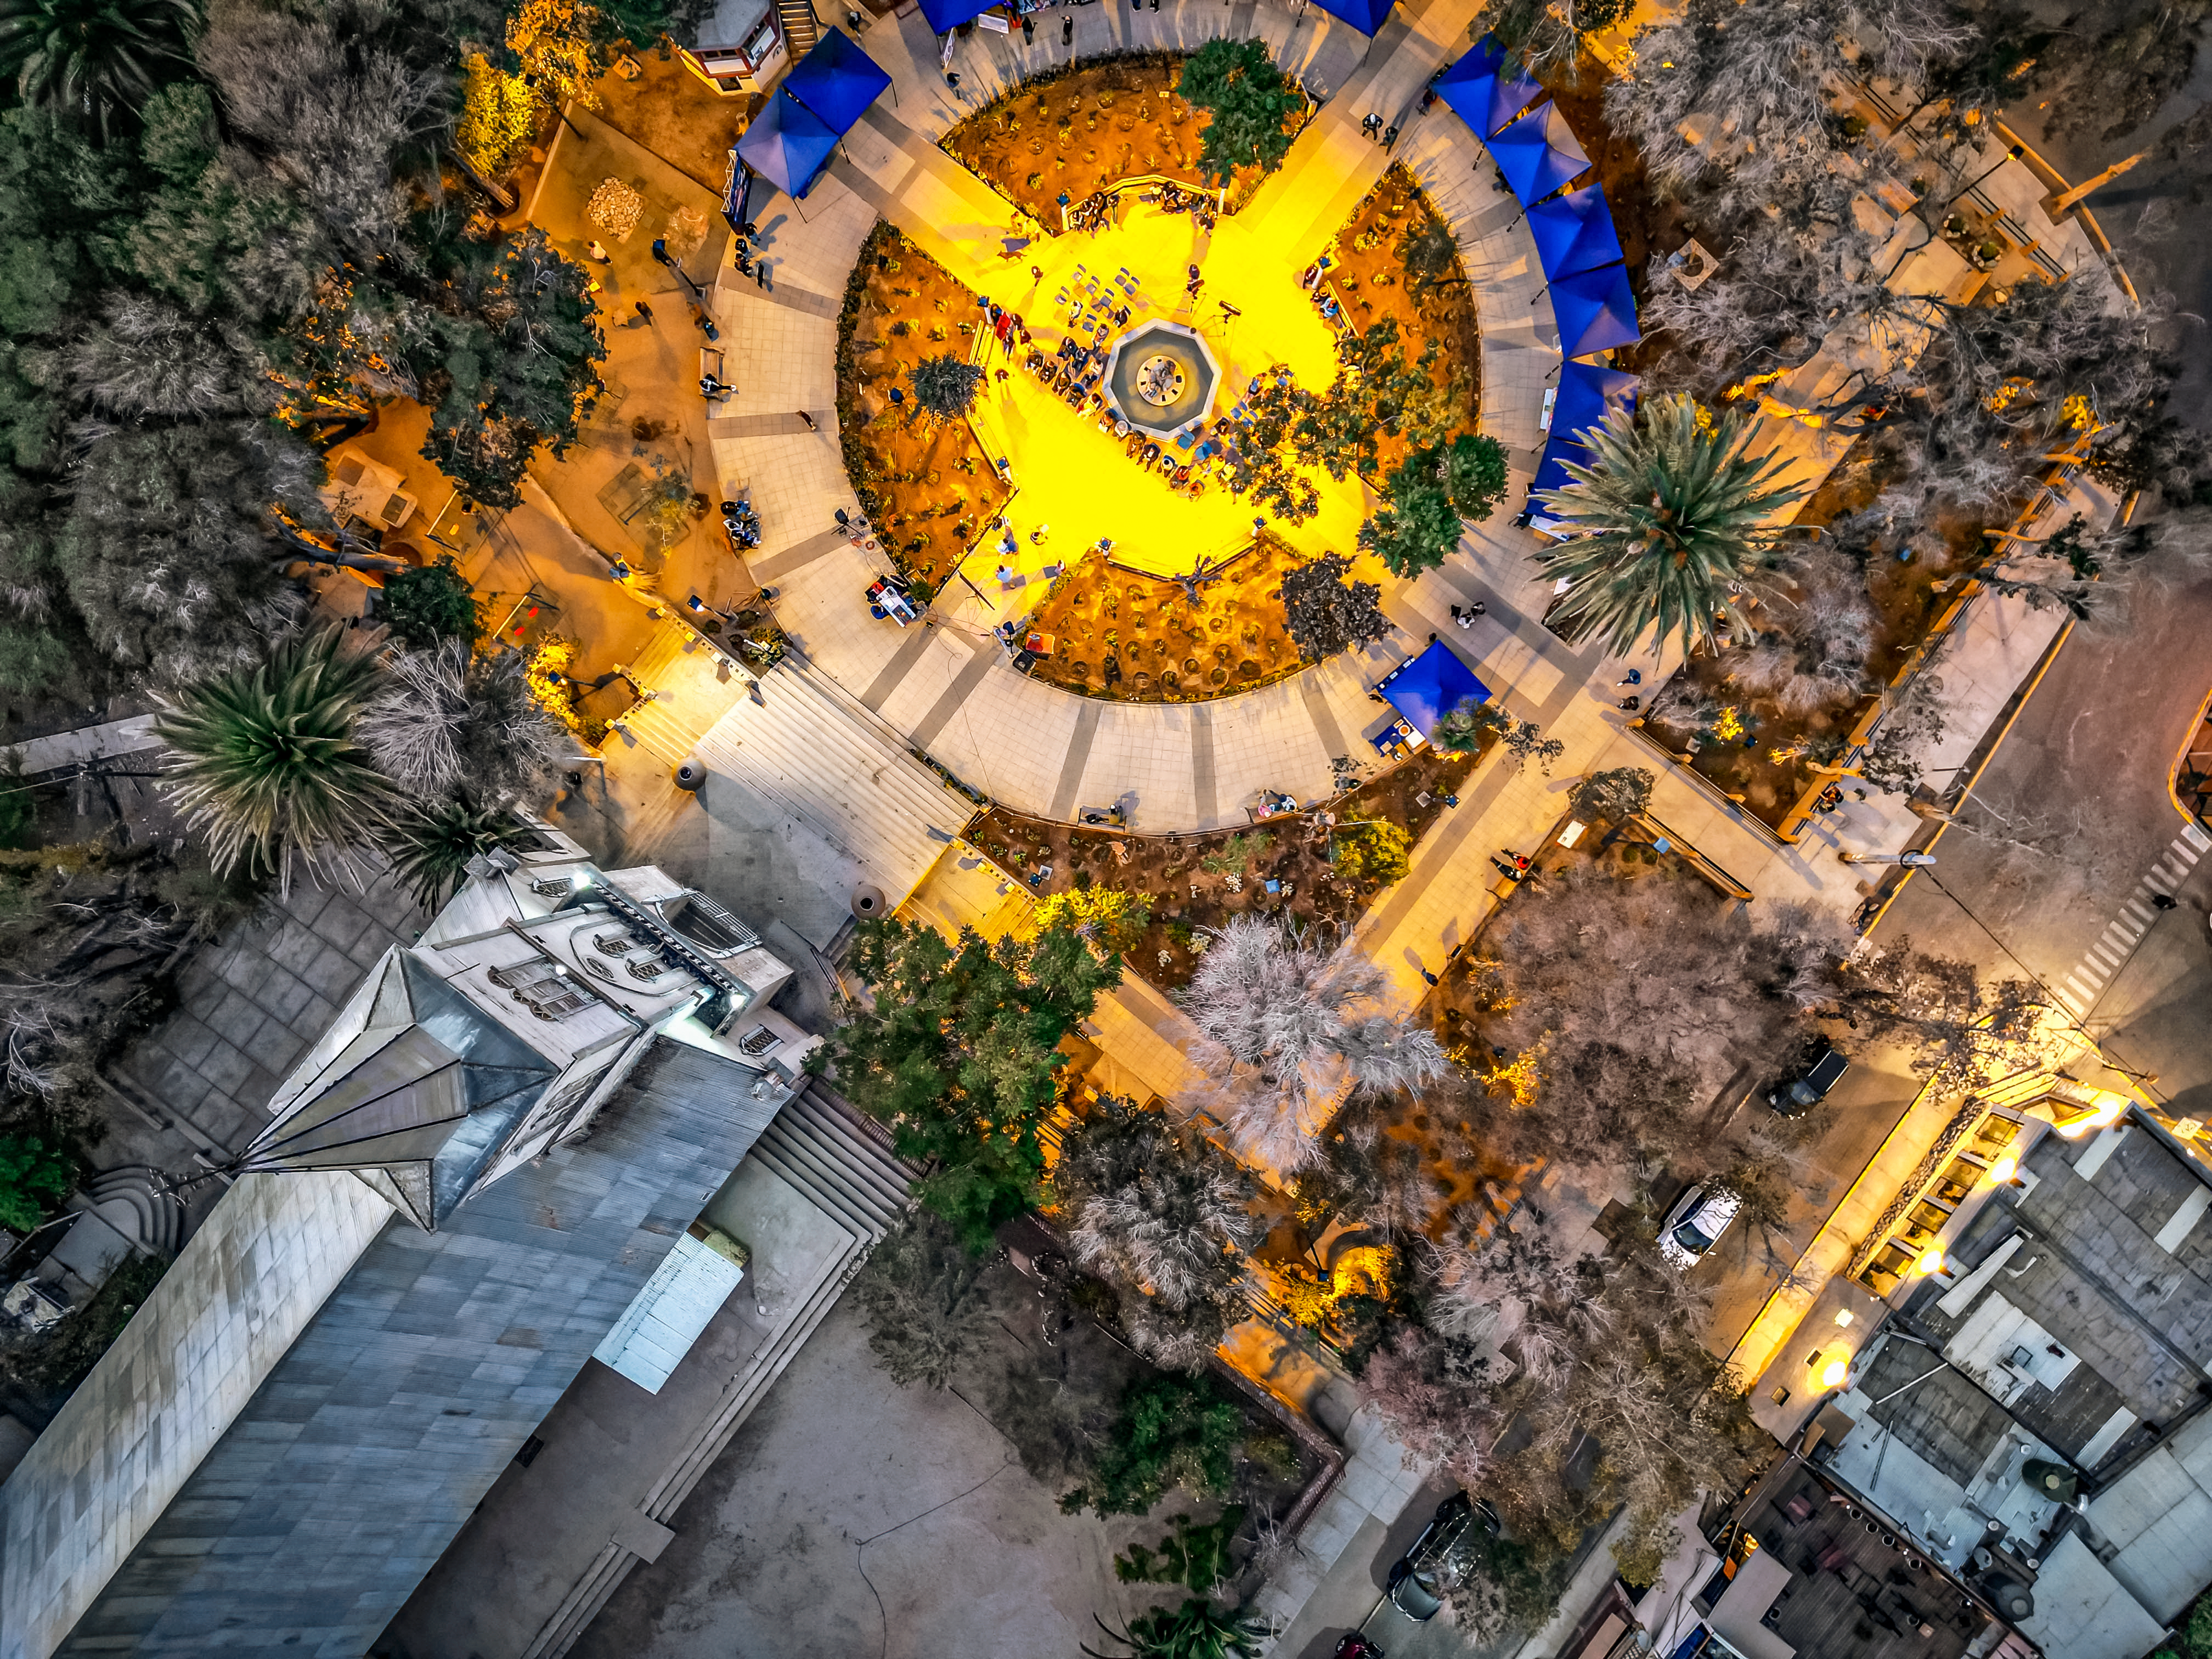

Aerial view of Pisco Elqui, with its square illuminated new dark-sky-compliant lighting.

Aerial view of Pisco Elqui in Chile with its square illuminated with new dark-sky-compliant lighting.

Credit: NOIRLab/NSF/AURA/ and Elqui Global & Iván Mondaca